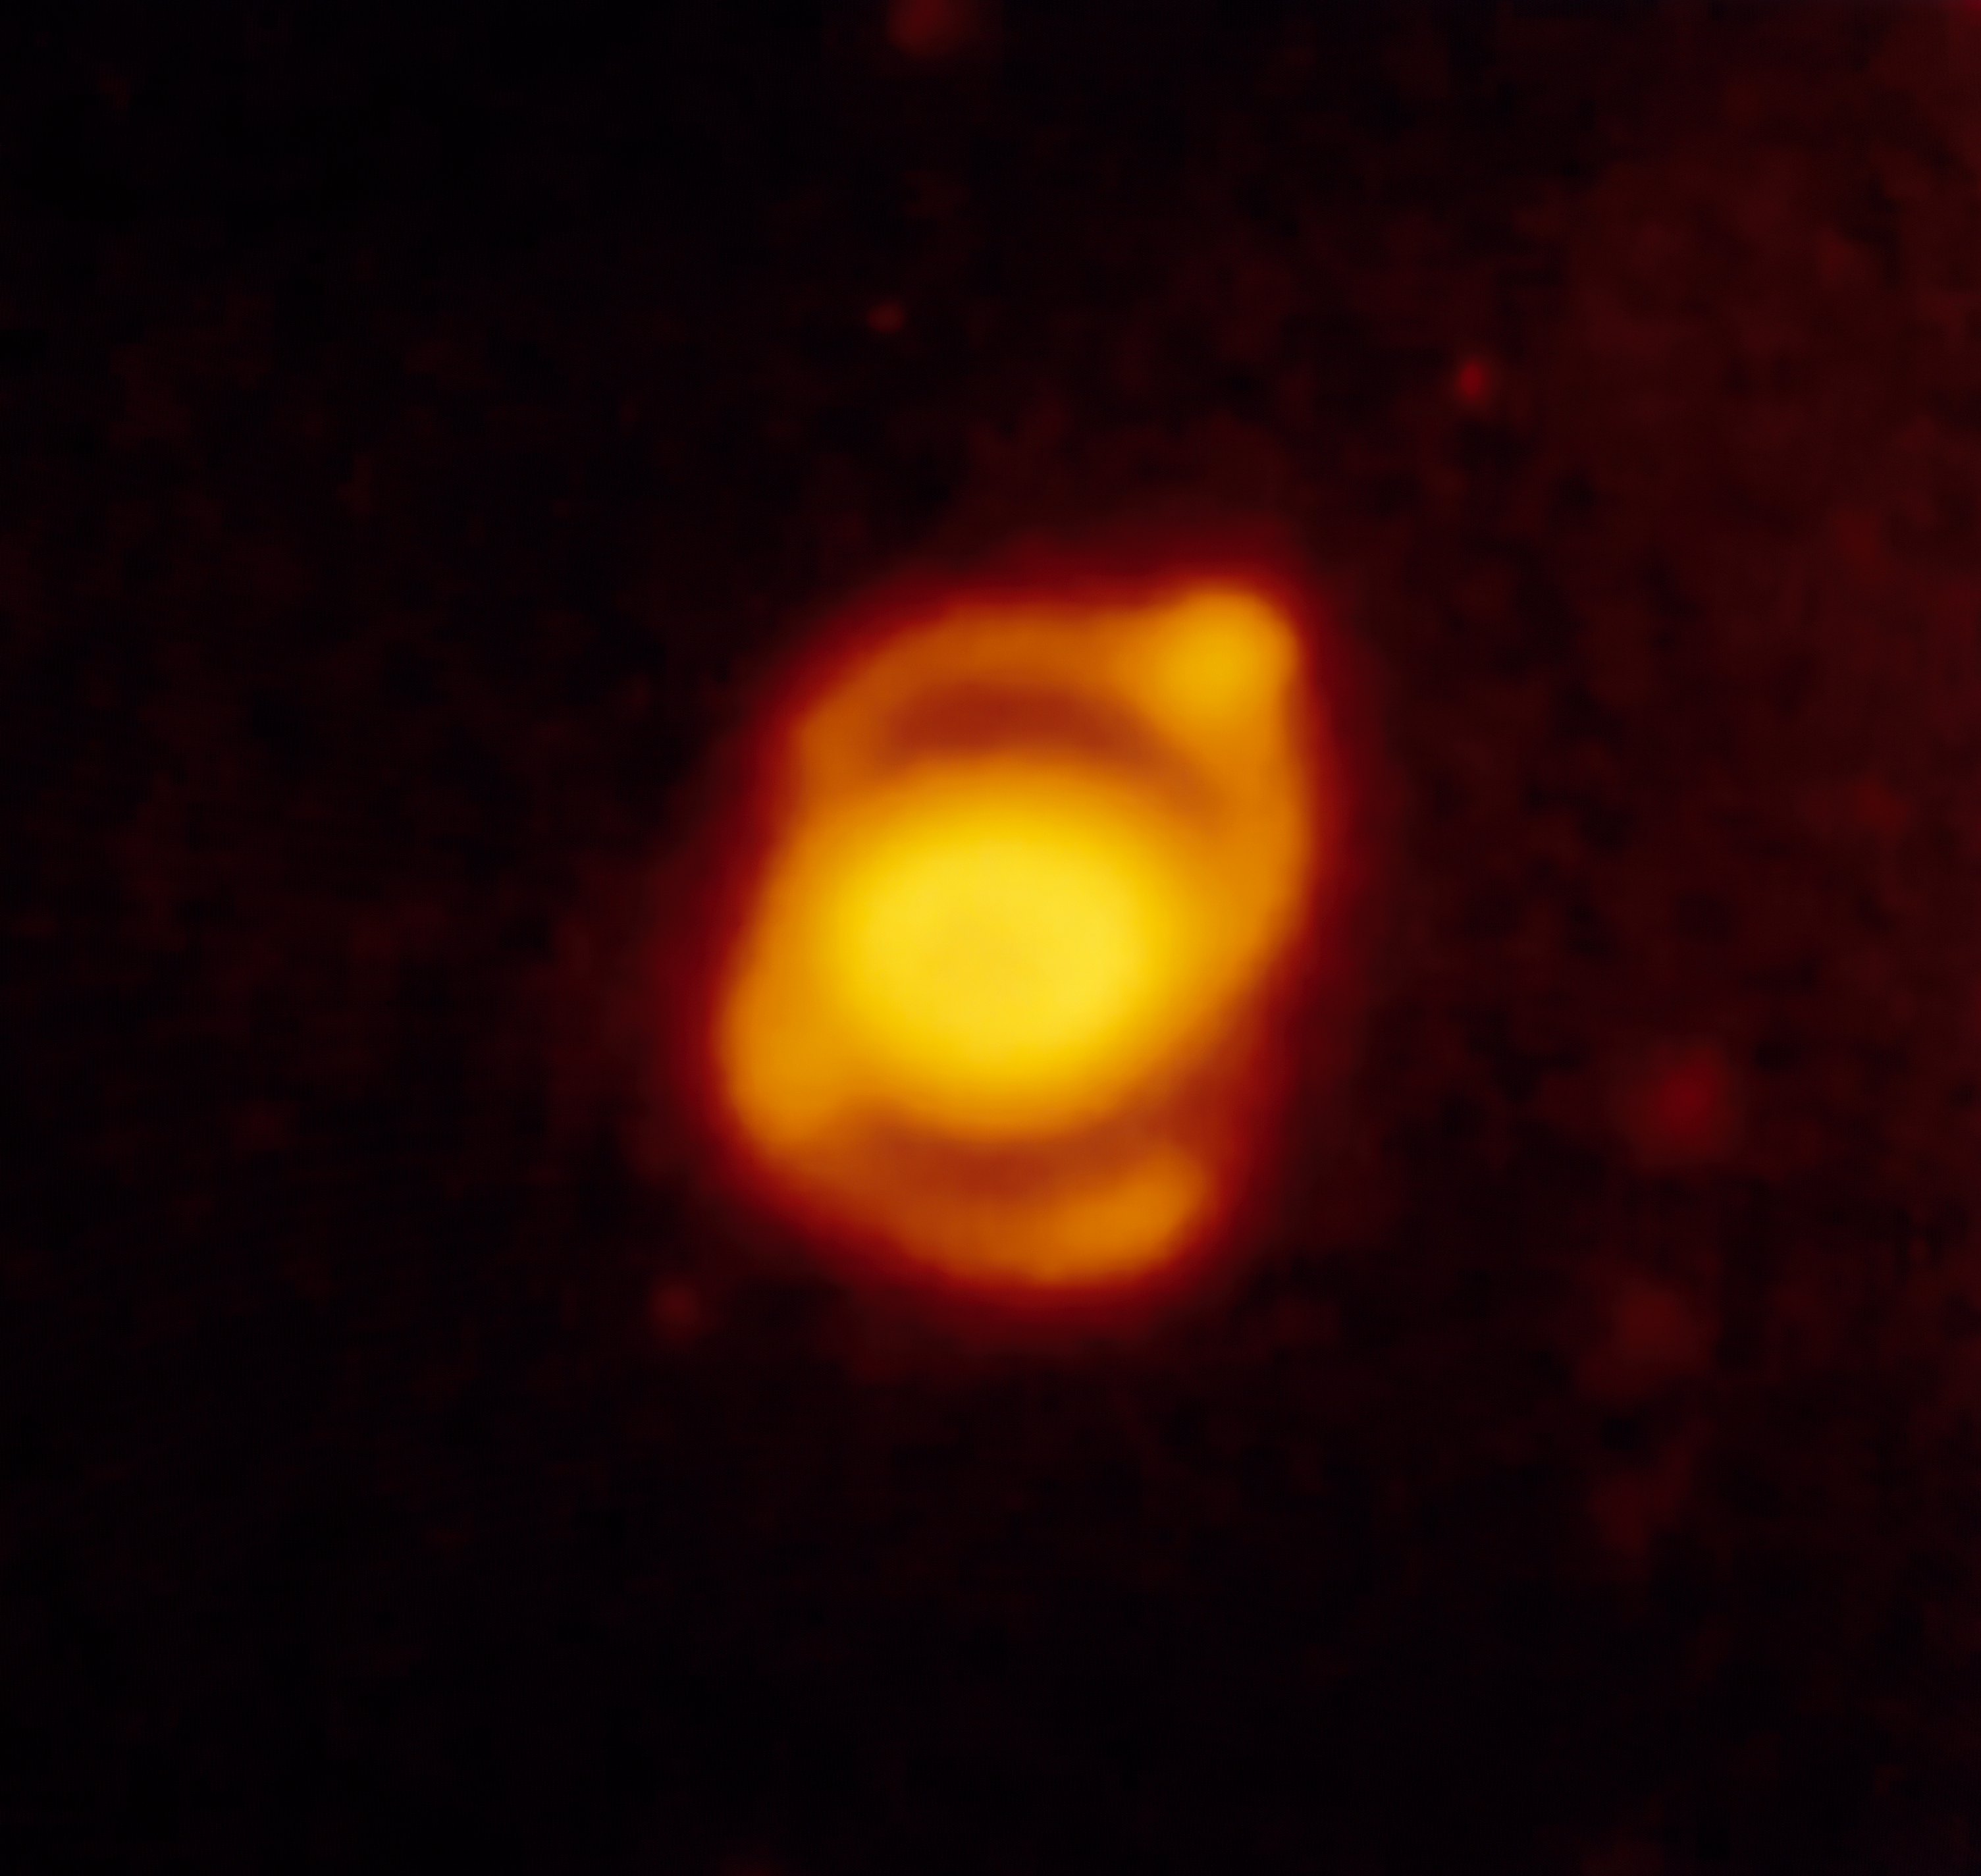

Ring-shaped nebula around SN 1987A

Enlargement of a NII image of supernova SN 1987A taken by the NTT, at La Silla Observatory, almost five years after the explosion. During this time, the supernova had displayed various interesting phenomena, never observed before in an object of this type. A ring-shaped nebula around the supernova is visible. SN 1987A is located in the South-West of the Tarantula Nebula, a huge star formation region in the Large Magellanic Cloud. This supernova is one of the most studied objects in modern astronomy and ESO telescopes have played a major role in this campaign.

More information in ESO Messenger 66, p35:

http://www.eso.org/sci/publications/messenger/archive/no.66-dec91/messenger-no66.pdf

Credit: ESO